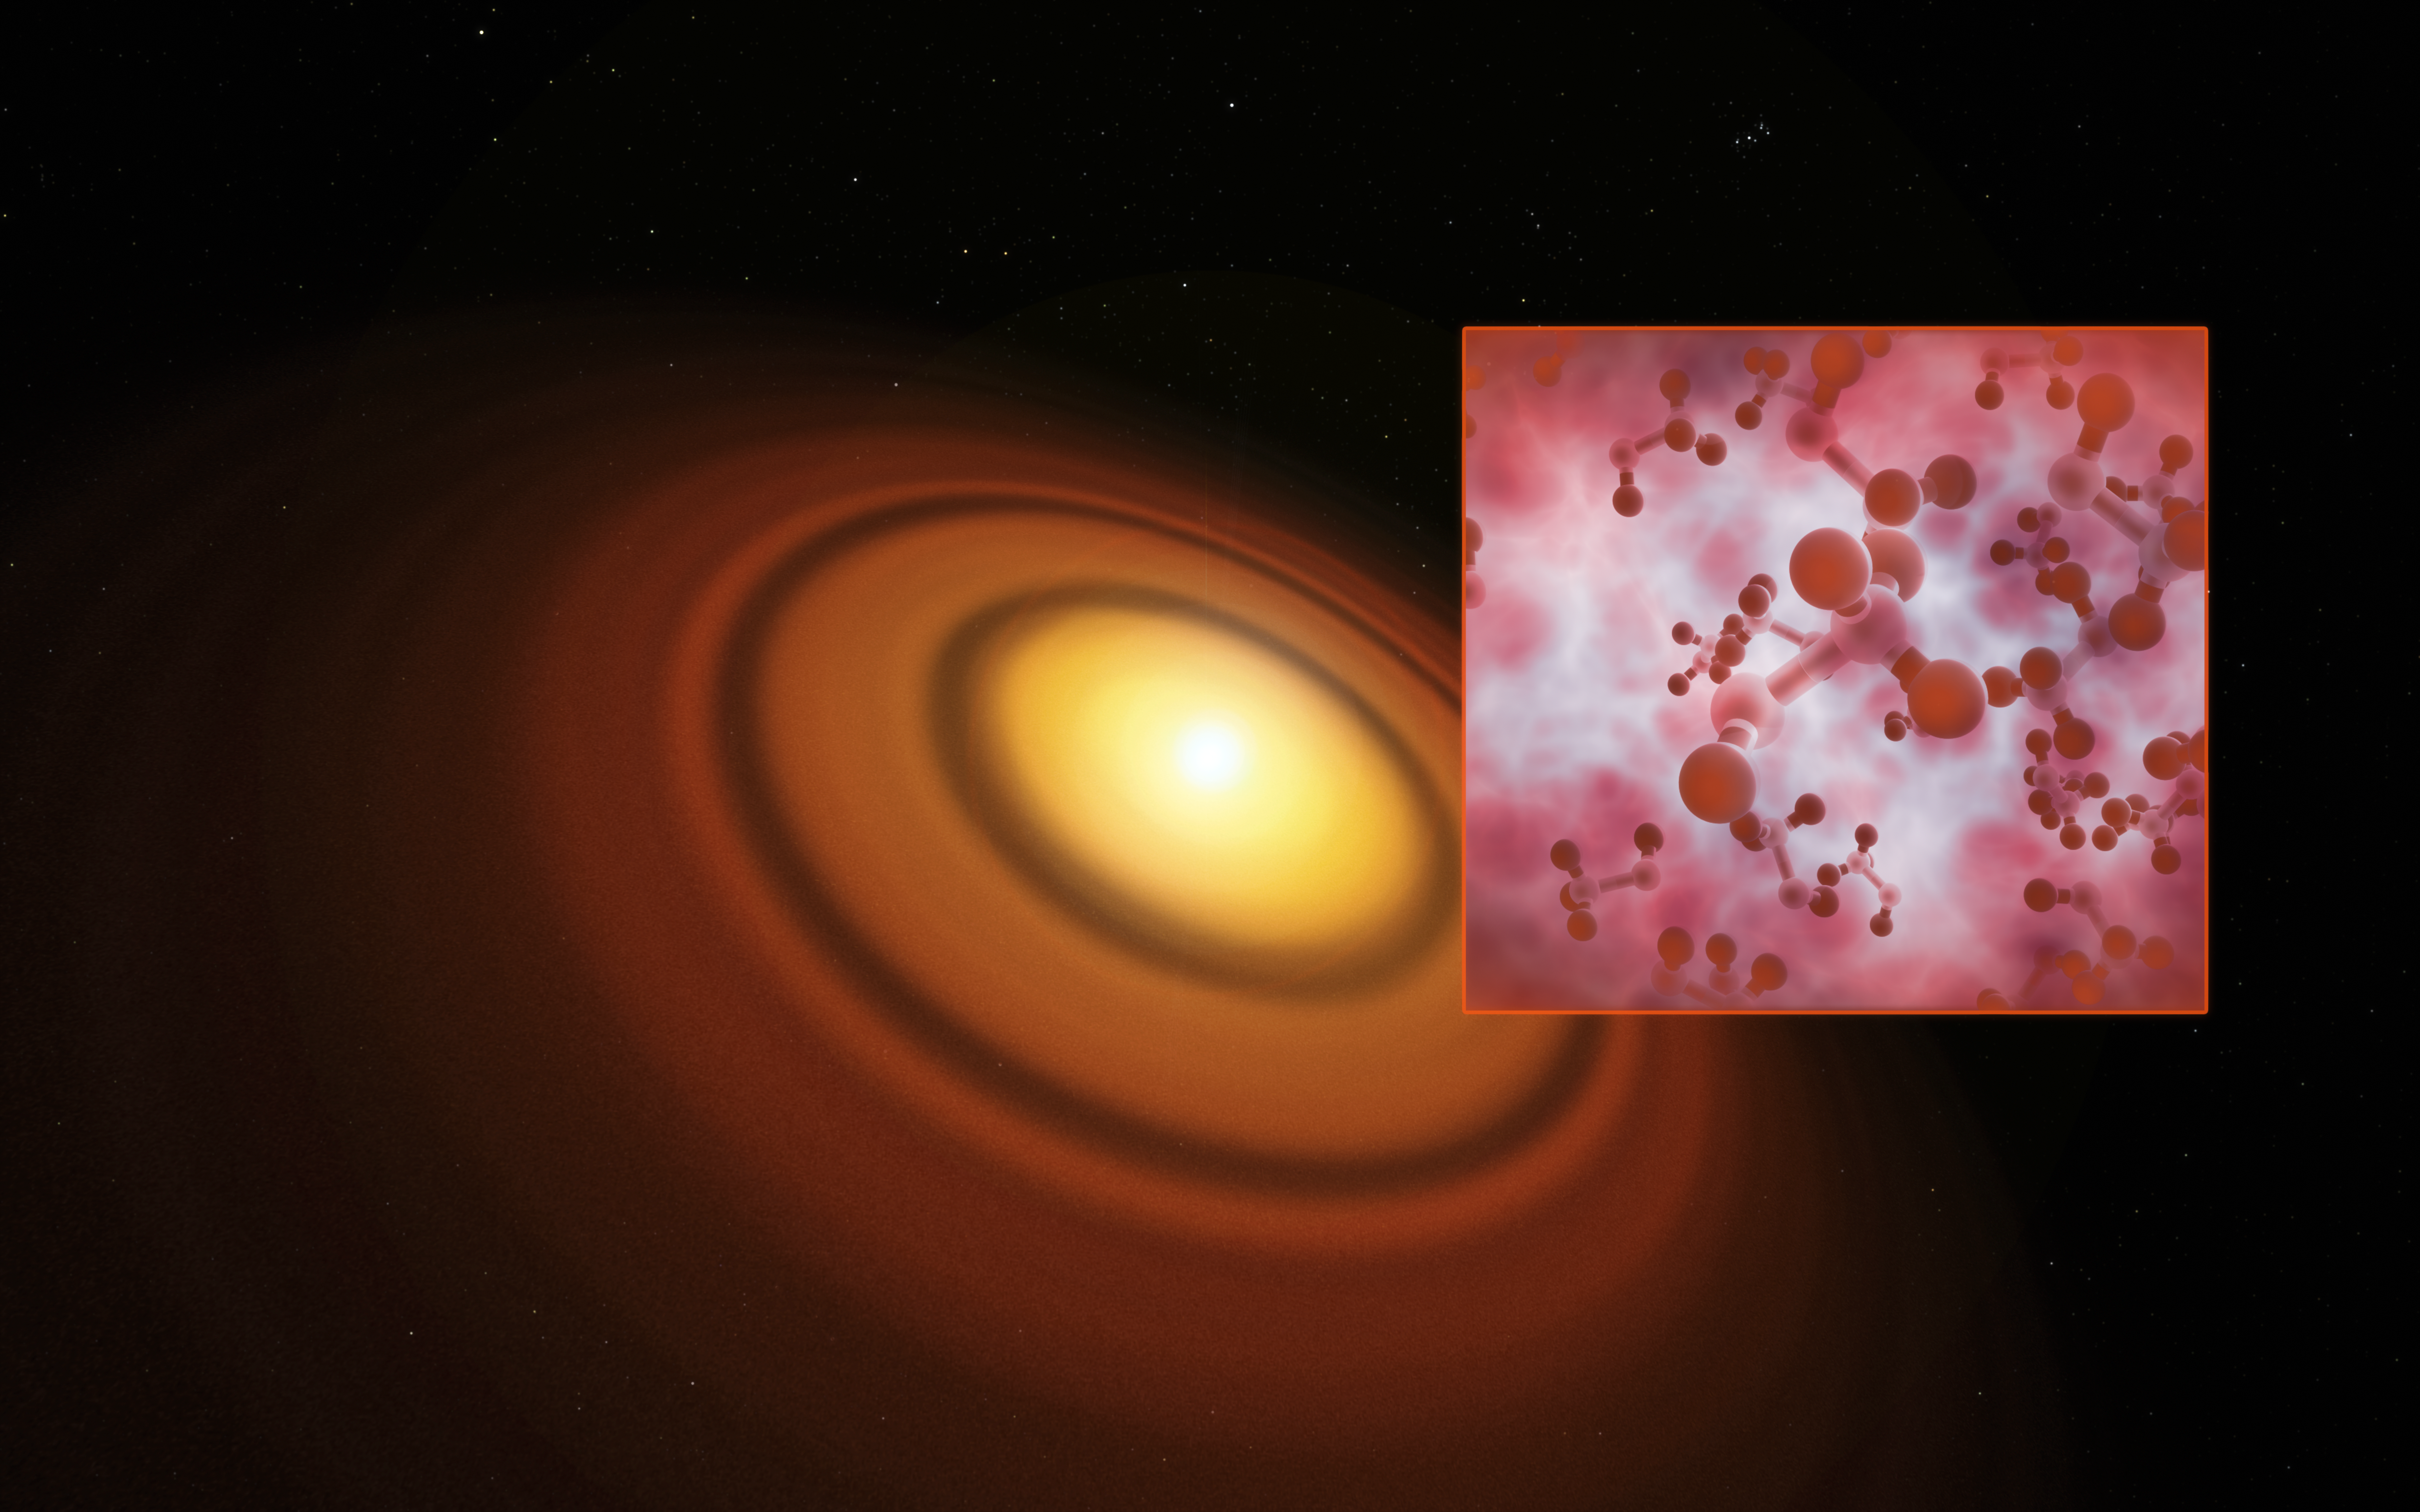

Artist’s impression of the disc around the young star TW Hydrae

This artist’s impression shows the closest known protoplanetary disc, around the star TW Hydrae in the huge constellation of Hydra (The Female Watersnake). The organic molecule methyl alcohol (methanol) has been found by the Atacama Large Millimeter/Submillimeter Array (ALMA) in this disc. This is the first such detection of the compound in a young planet-forming disc.

Credit: ESO/M. Kornmesser